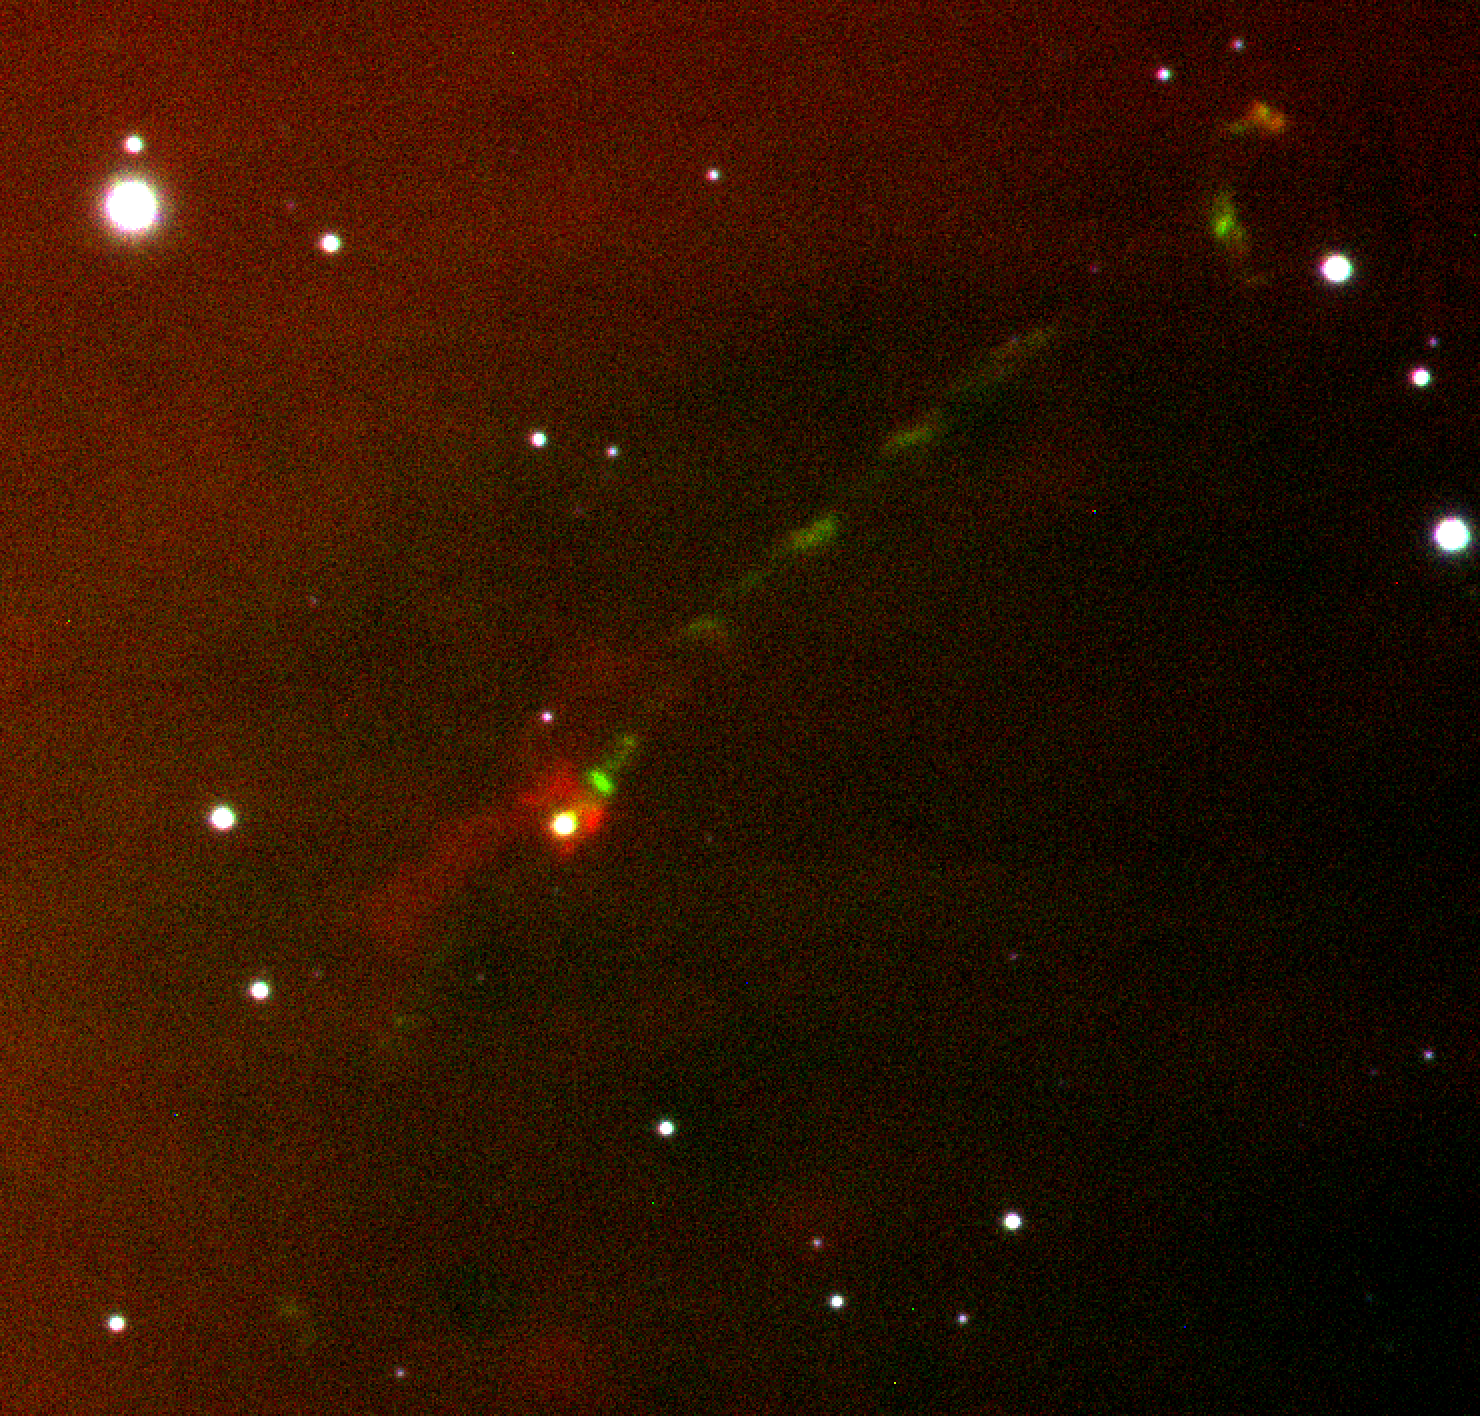

Punching Above Its Weight, a Brown Dwarf Launches a Parsec-Scale Jet

The HH 1165 jet launched by a brown dwarf in the outer periphery of the sigma Ori cluster. Traced by emission from singly ionized sulfur, which appears green in the image, the jet extends 0.7 light years (equivalent to 0.2 parsecs) northwest of the brown dwarf.

Credit: César Briceño and SOAR/NOAO/AURA/NSF